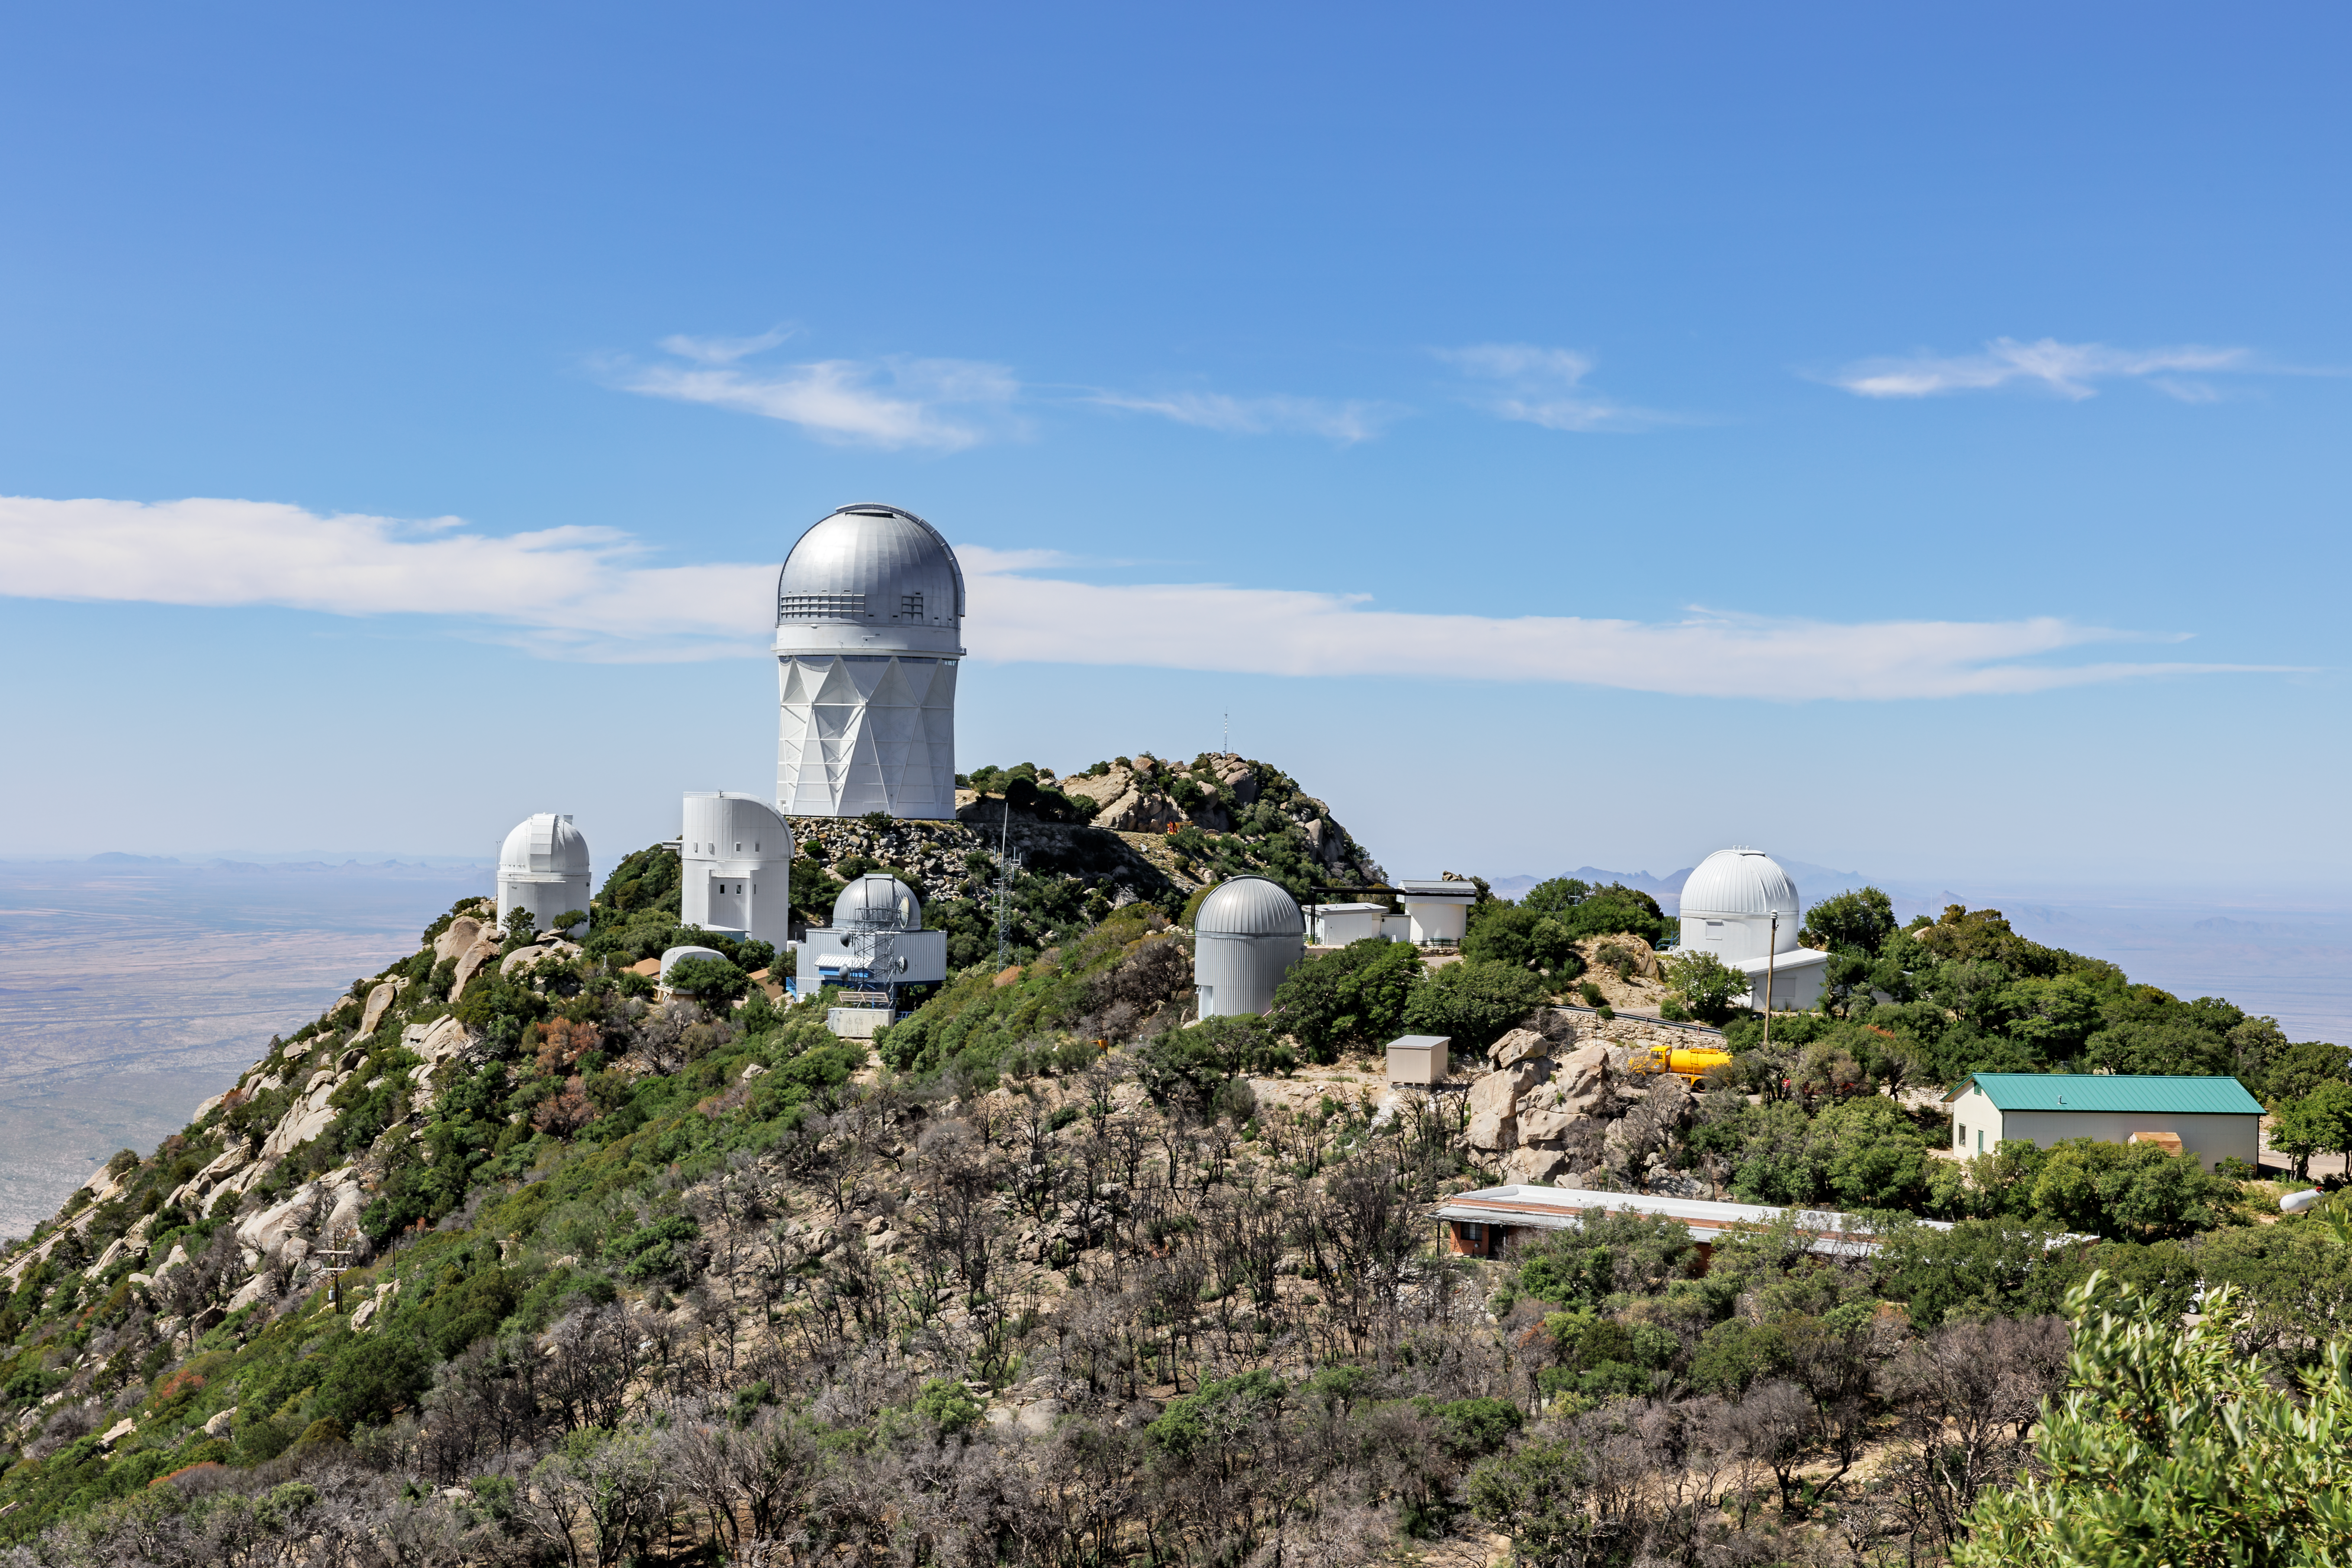

Kitt Peak National Observatory

Kitt Peak National Observatory and its consortium of telescopes in Arizona.

Credit: KPNO/NOIRLab/NSF/AURA/J. Pollard